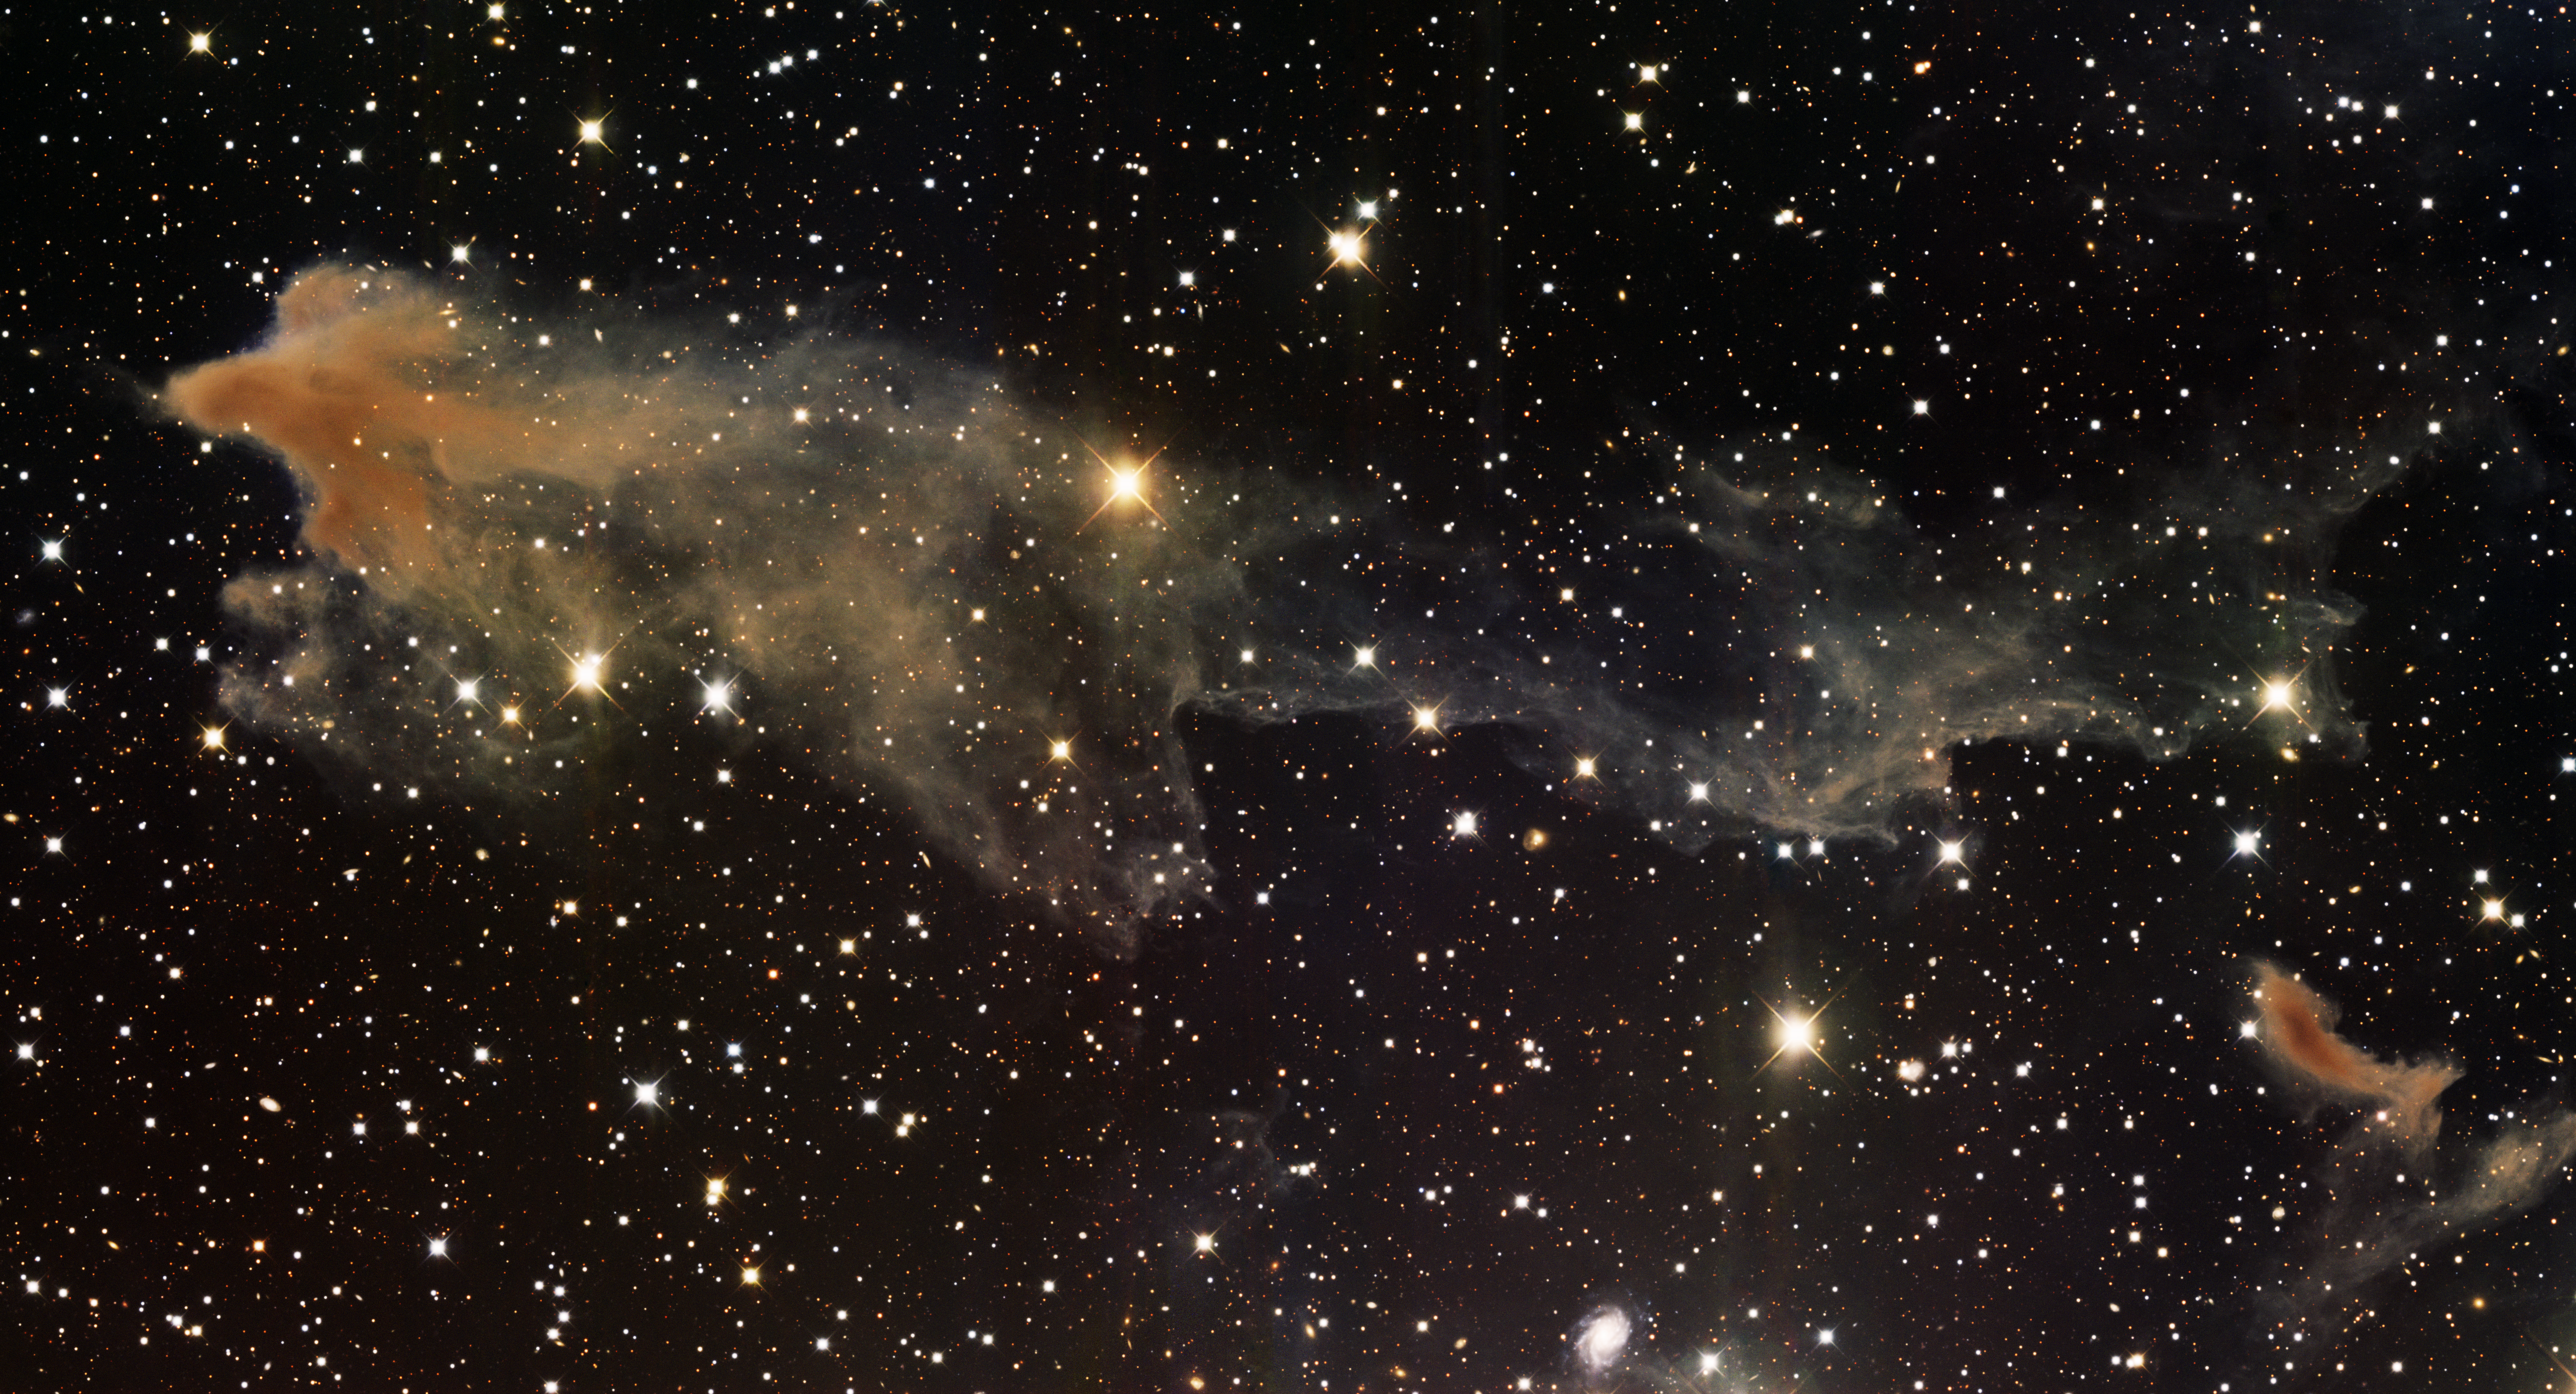

Dusty Nebula, LBN 438

This image was obtained with the wide-field view of the Mosaic camera on the Mayall 4-meter telescope at Kitt Peak National Observatory. LBN 438 is a dusty nebula within our galaxy. Despite being part of the Lynds Bright Nebula catalog it is very faint. This is the largest fragment of the nebula. There are many smaller fragments outside the field of view. The image was generated with observations in the B (blue), V (green) and I (orange) filters. In this image, North is left, East is down.

Credit: T.A. Rector (University of Alaska Anchorage) and H. Schweiker (WIYN and NOIRLab/NSF/AURA)